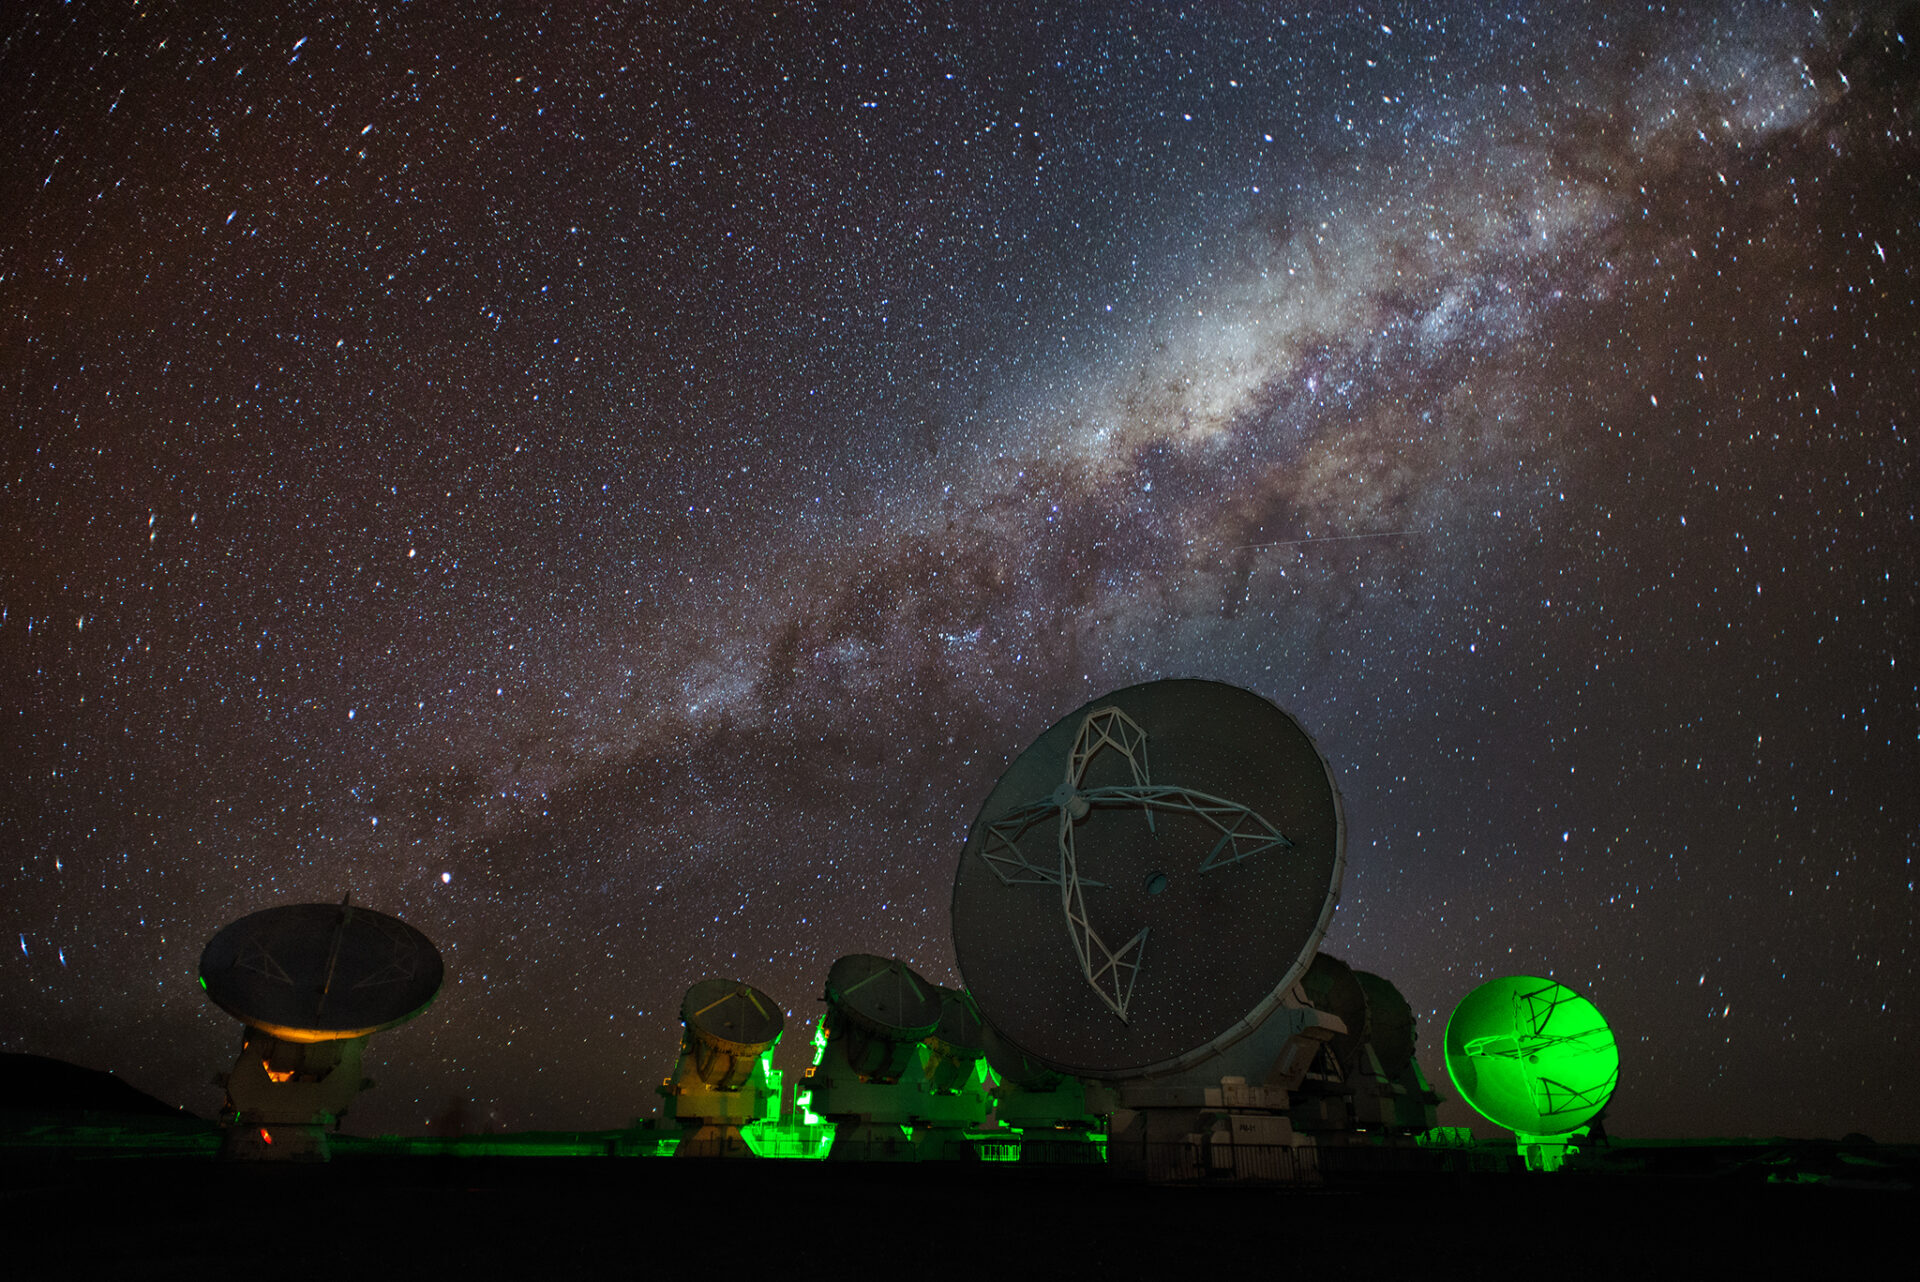

Antennas of the ALMA compact array

Antennas of the ALMA compact array under the starry night and the Milky Way.

Credit: Sergio Otárola - ALMA (ESO/NAOJ/NRAO)